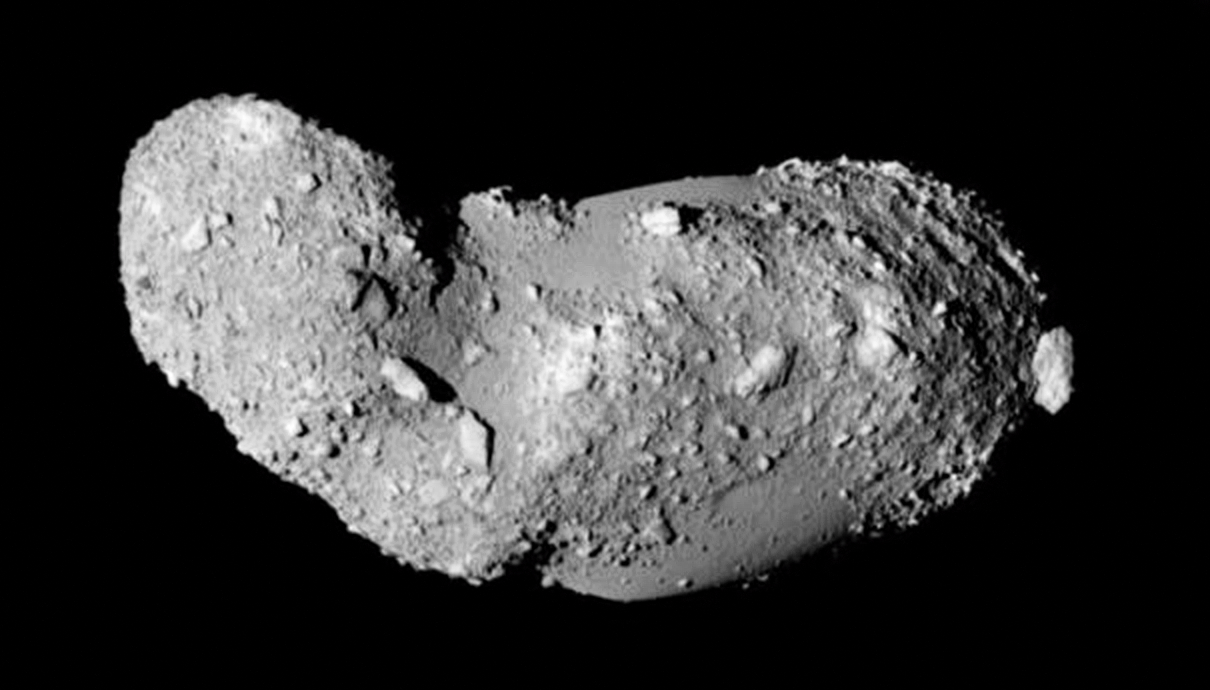

Asteroid (25143) Itokawa seen in close-up

This very detailed view shows the strange peanut-shaped asteroid Itokawa. By making exquisitely precise timing measurements using ESO’s New Technology Telescope a team of astronomers has found that different parts of this asteroid have different densities. As well as revealing secrets about the asteroid’s formation, finding out what lies below the surface of asteroids may also shed light on what happens when bodies collide in the Solar System, and provide clues about how planets form.

This picture comes from the Japanese spacecraft Hayabusa during its close approach in 2005.

Credit: JAXA